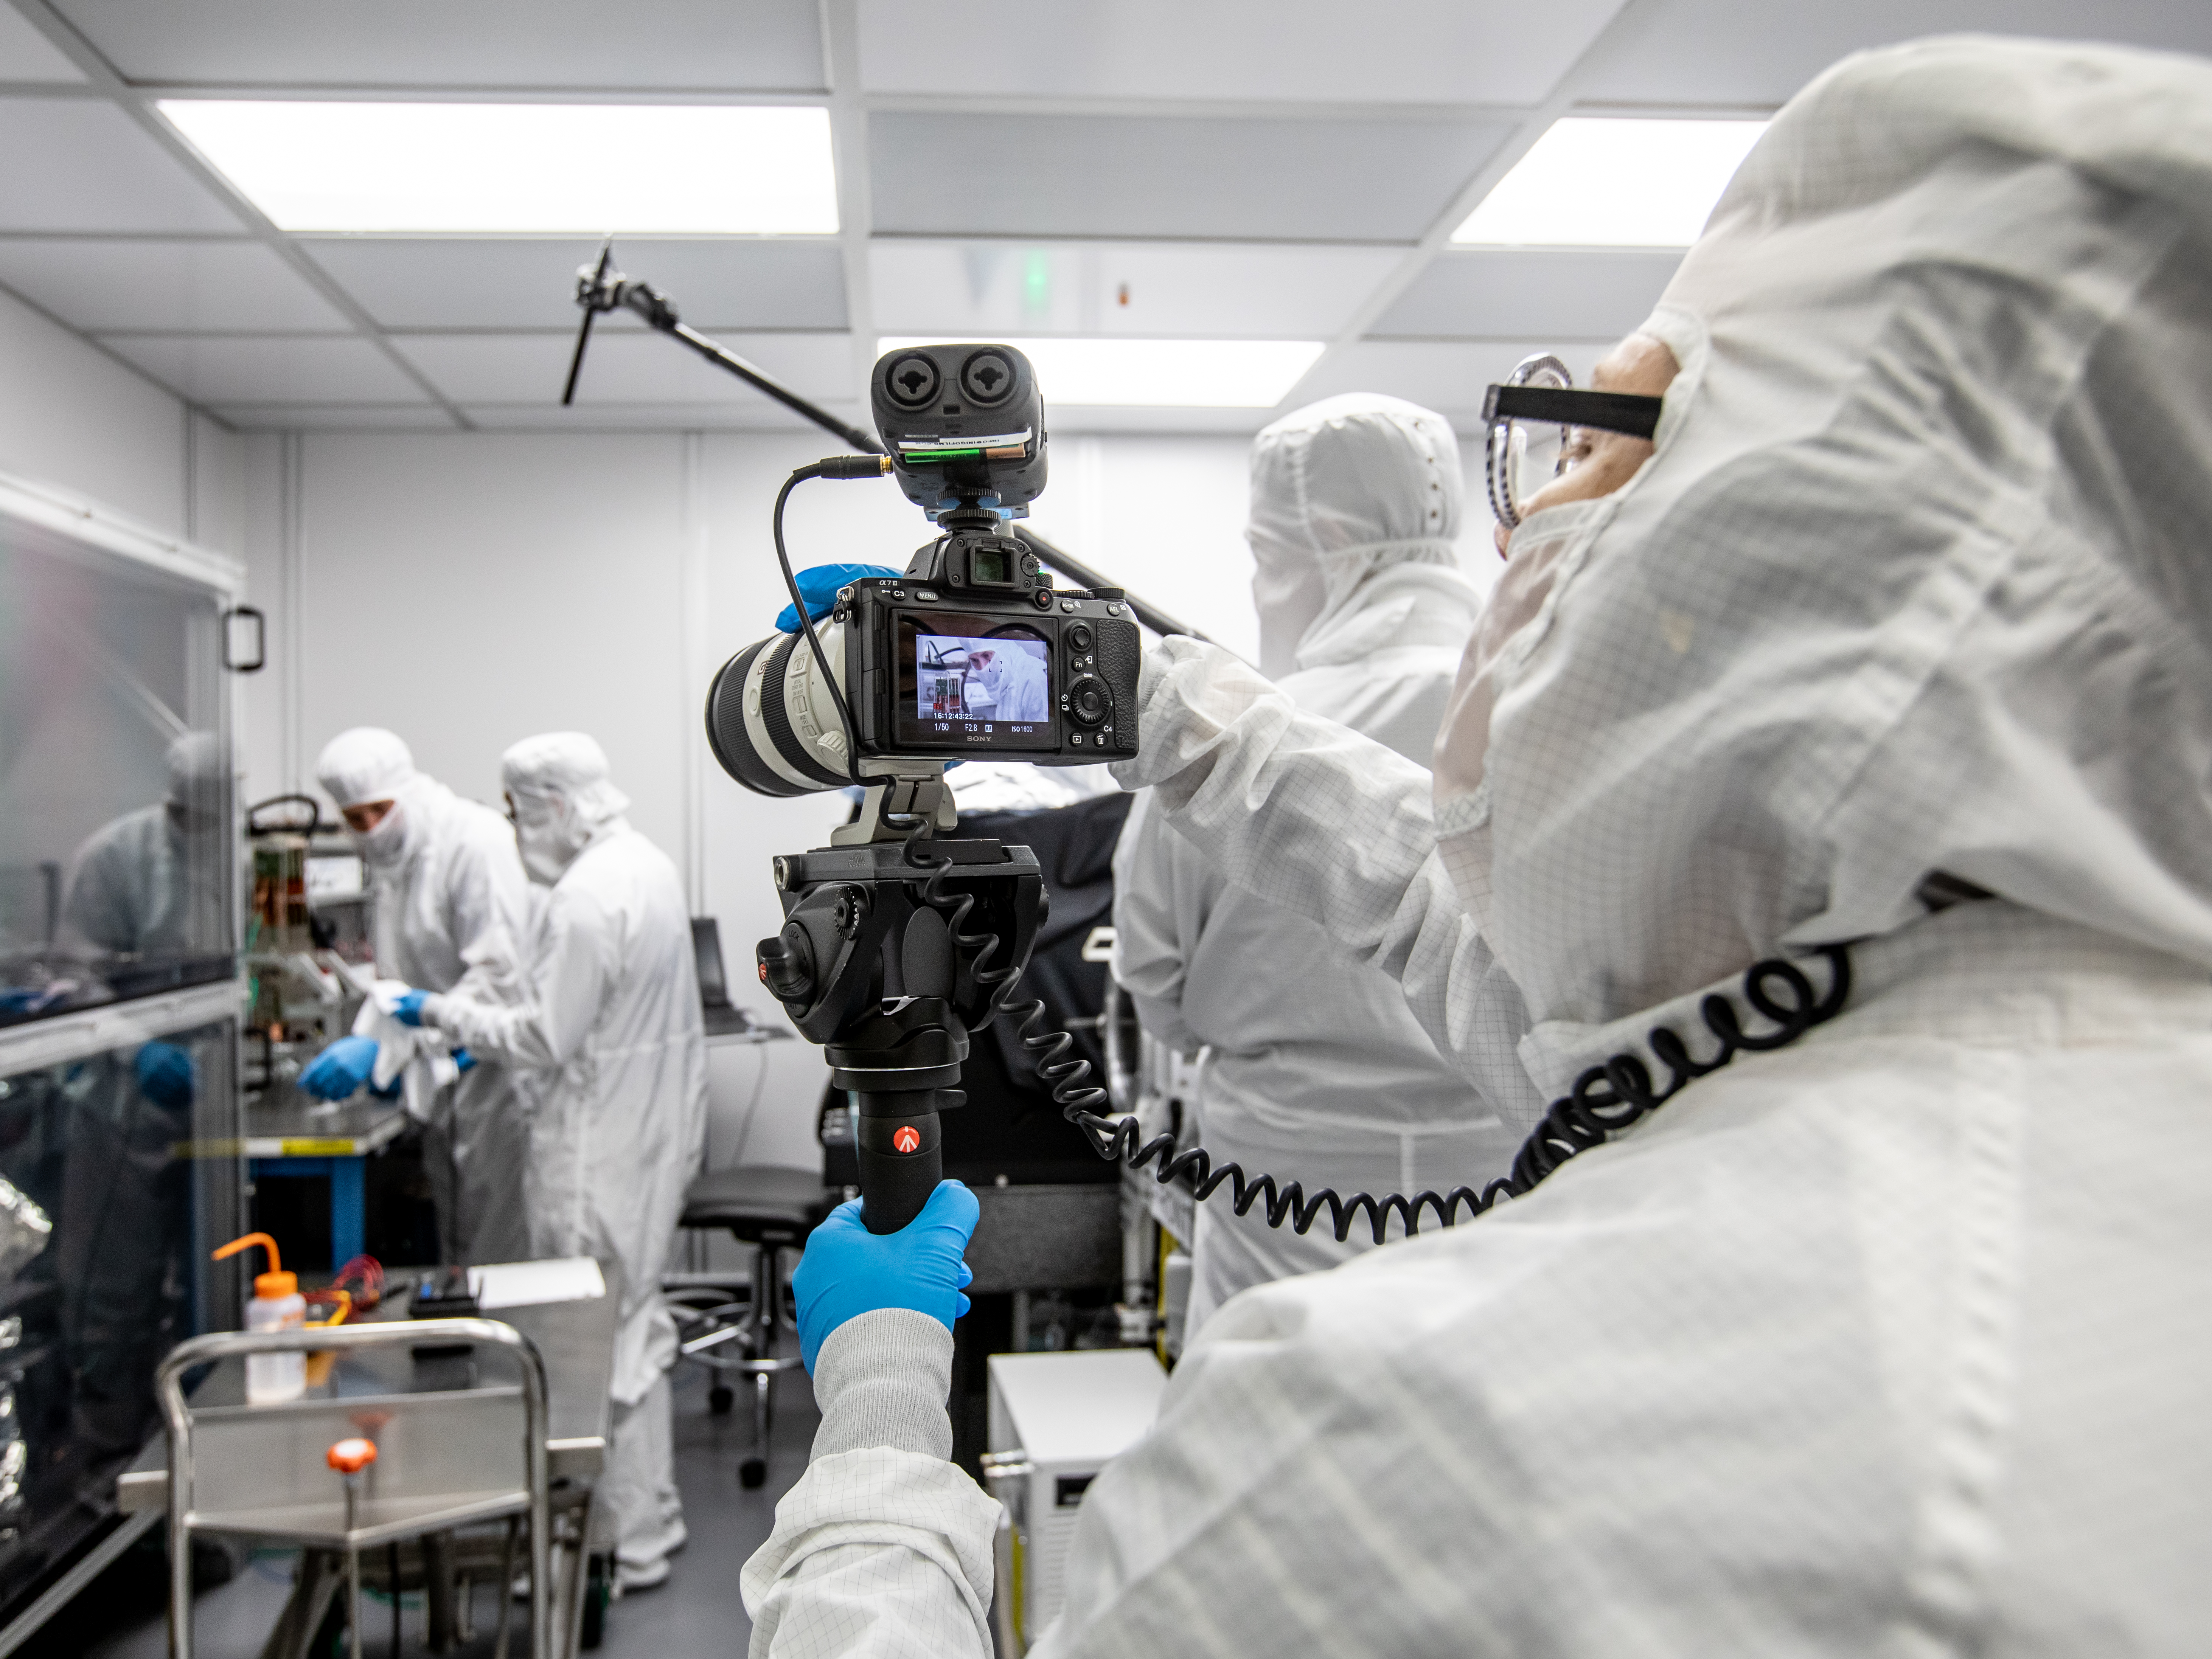

Vera C. Rubin Observatory LSST Camera Focal Plane Build 125

Preparing the final RTM for installation into the cryostat assembly.

Credit: Jacqueline Orrell/SLAC National Accelerator Laboratory